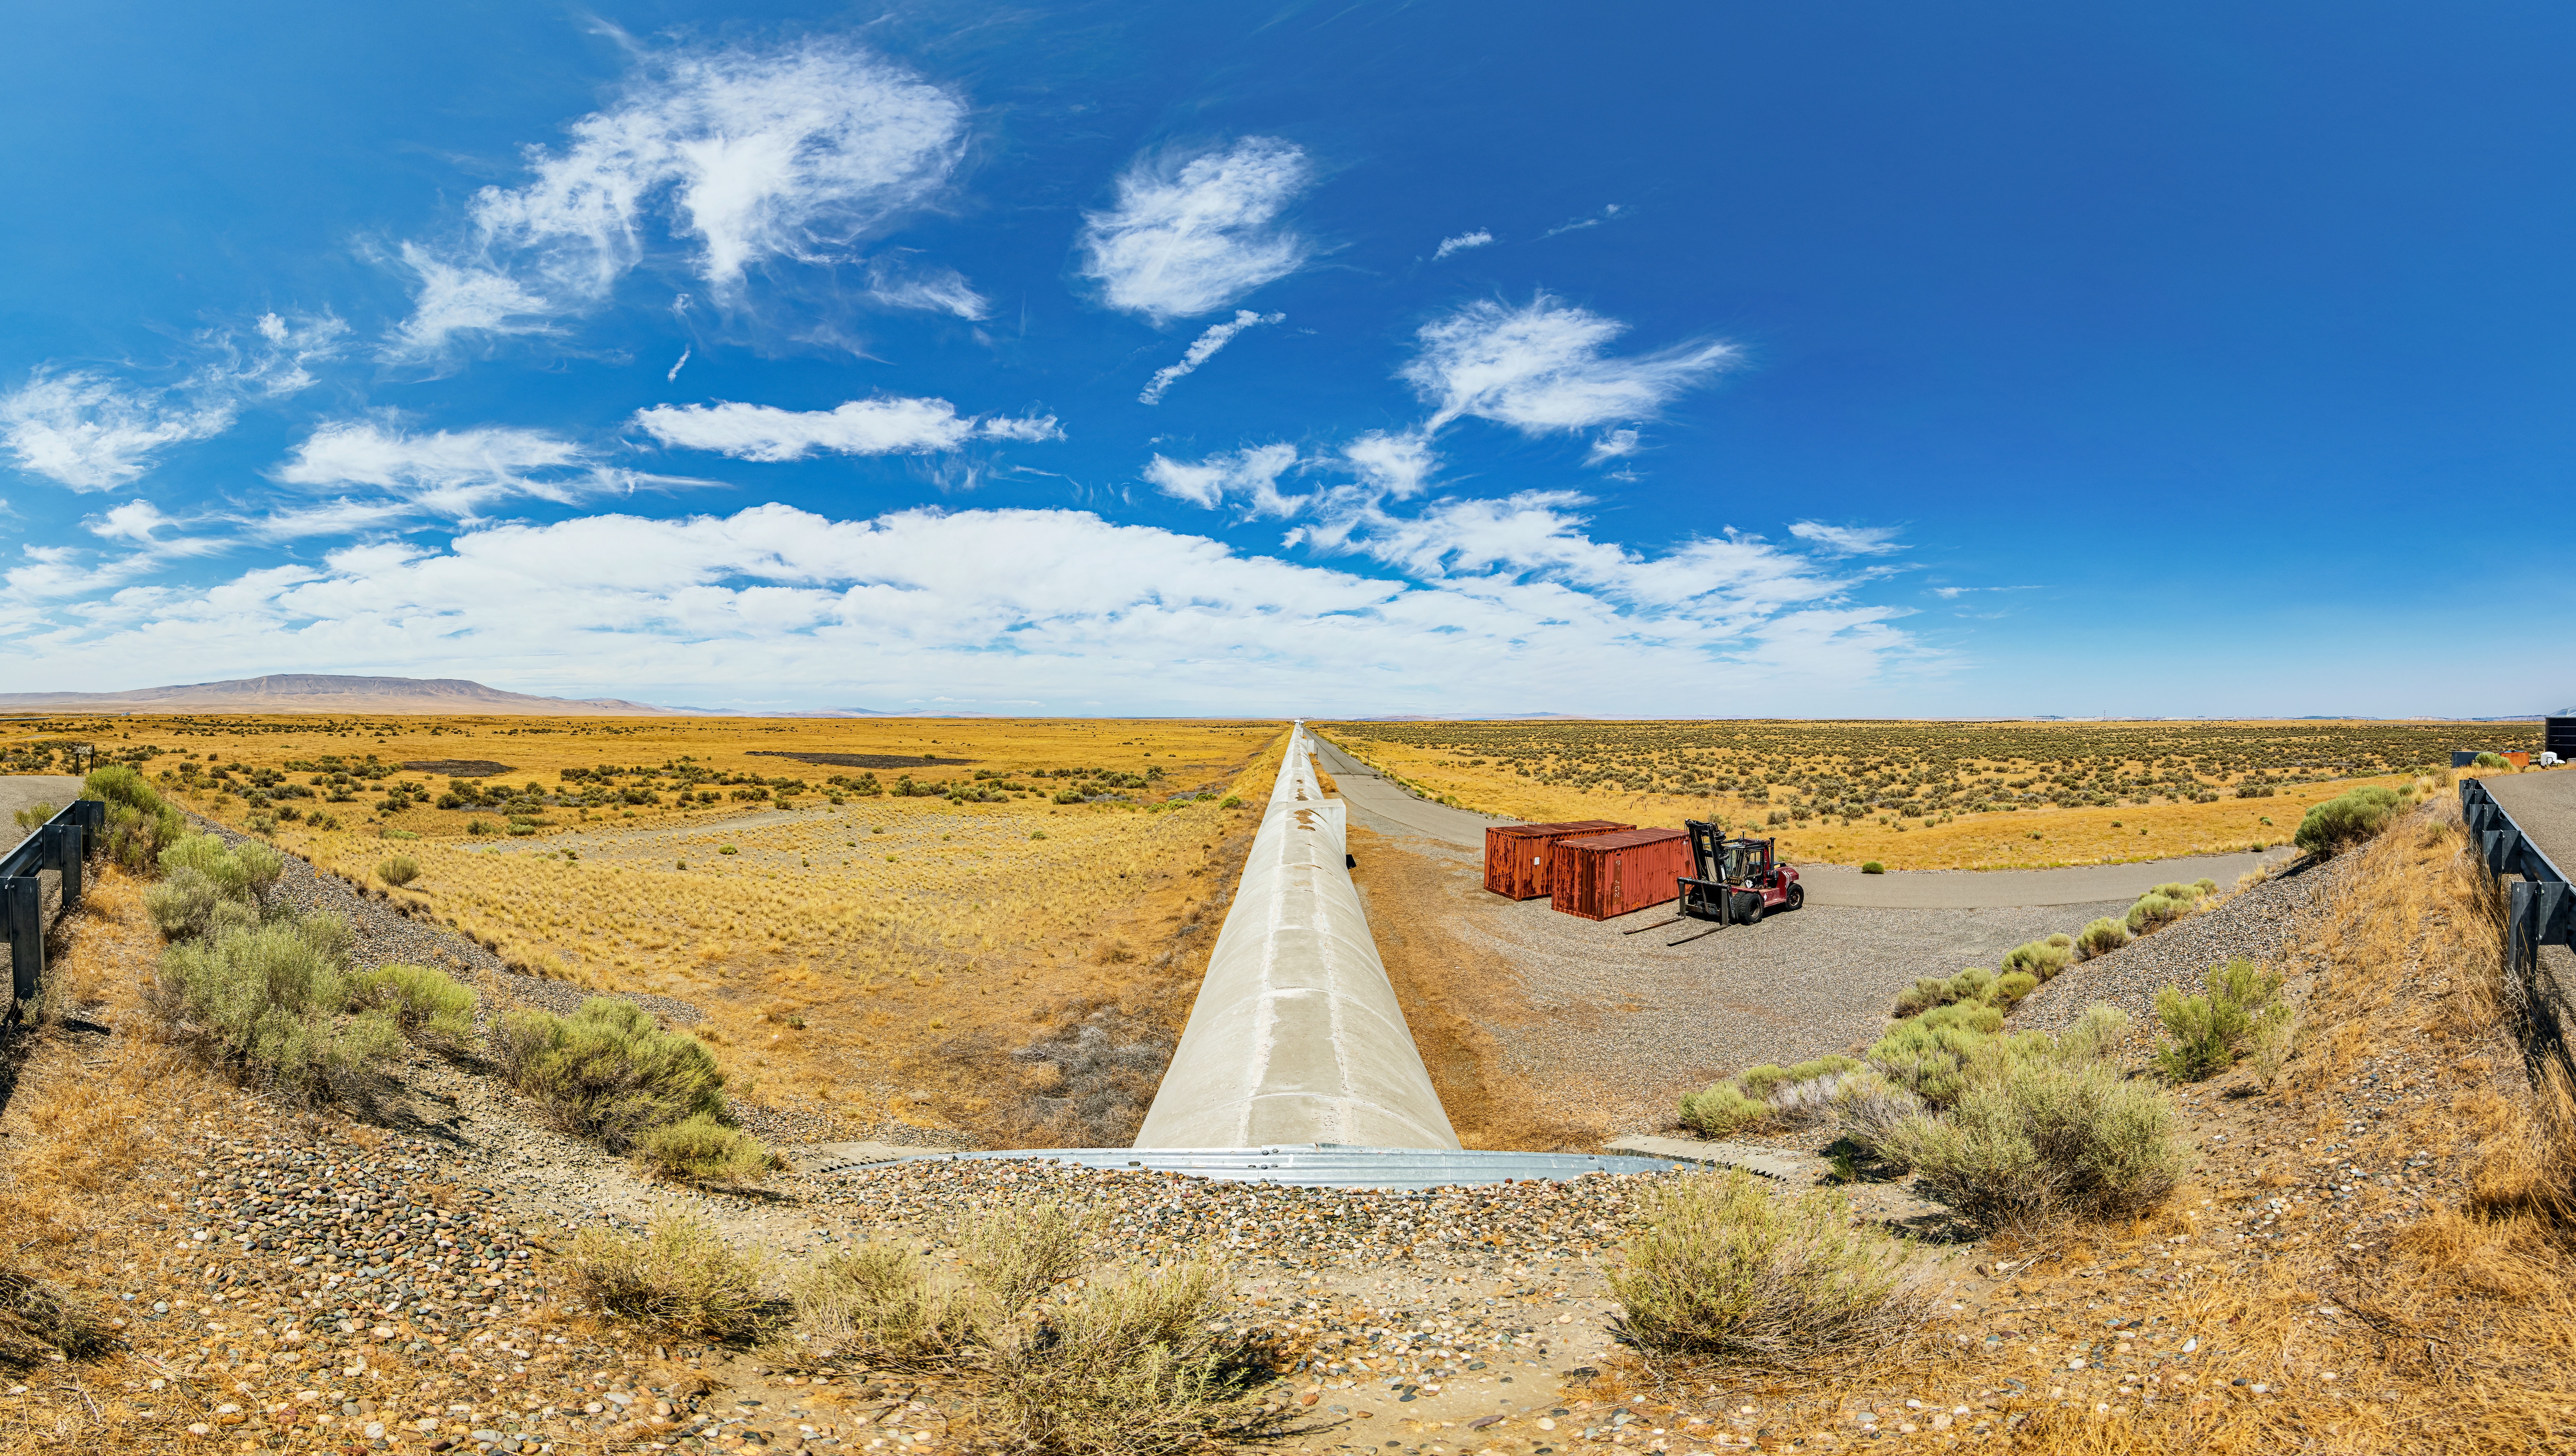

LIGO at Hanford, Washington

LIGO, the Laser Interferometer Gravitational-Wave Observatory, consists of two widely-separated interferometers within the United States — one in Hanford, Washington and the other in Livingston, Louisiana — operated in unison to detect gravitational waves. Here the Hanford facility is seen. LIGO was designed to open the field of gravitational-wave astrophysics through the direct detection of gravitational waves predicted by Einstein’s General Theory of Relativity. The multi-kilometer-scale gravitational wave detectors use laser interferometry to measure the minute ripples in space-time caused by passing gravitational waves from cataclysmic cosmic events such as colliding neutron stars or black holes, or by supernovae.

Credit: NOIRLab/LIGO/NSF/AURA/T. Matsopoulos